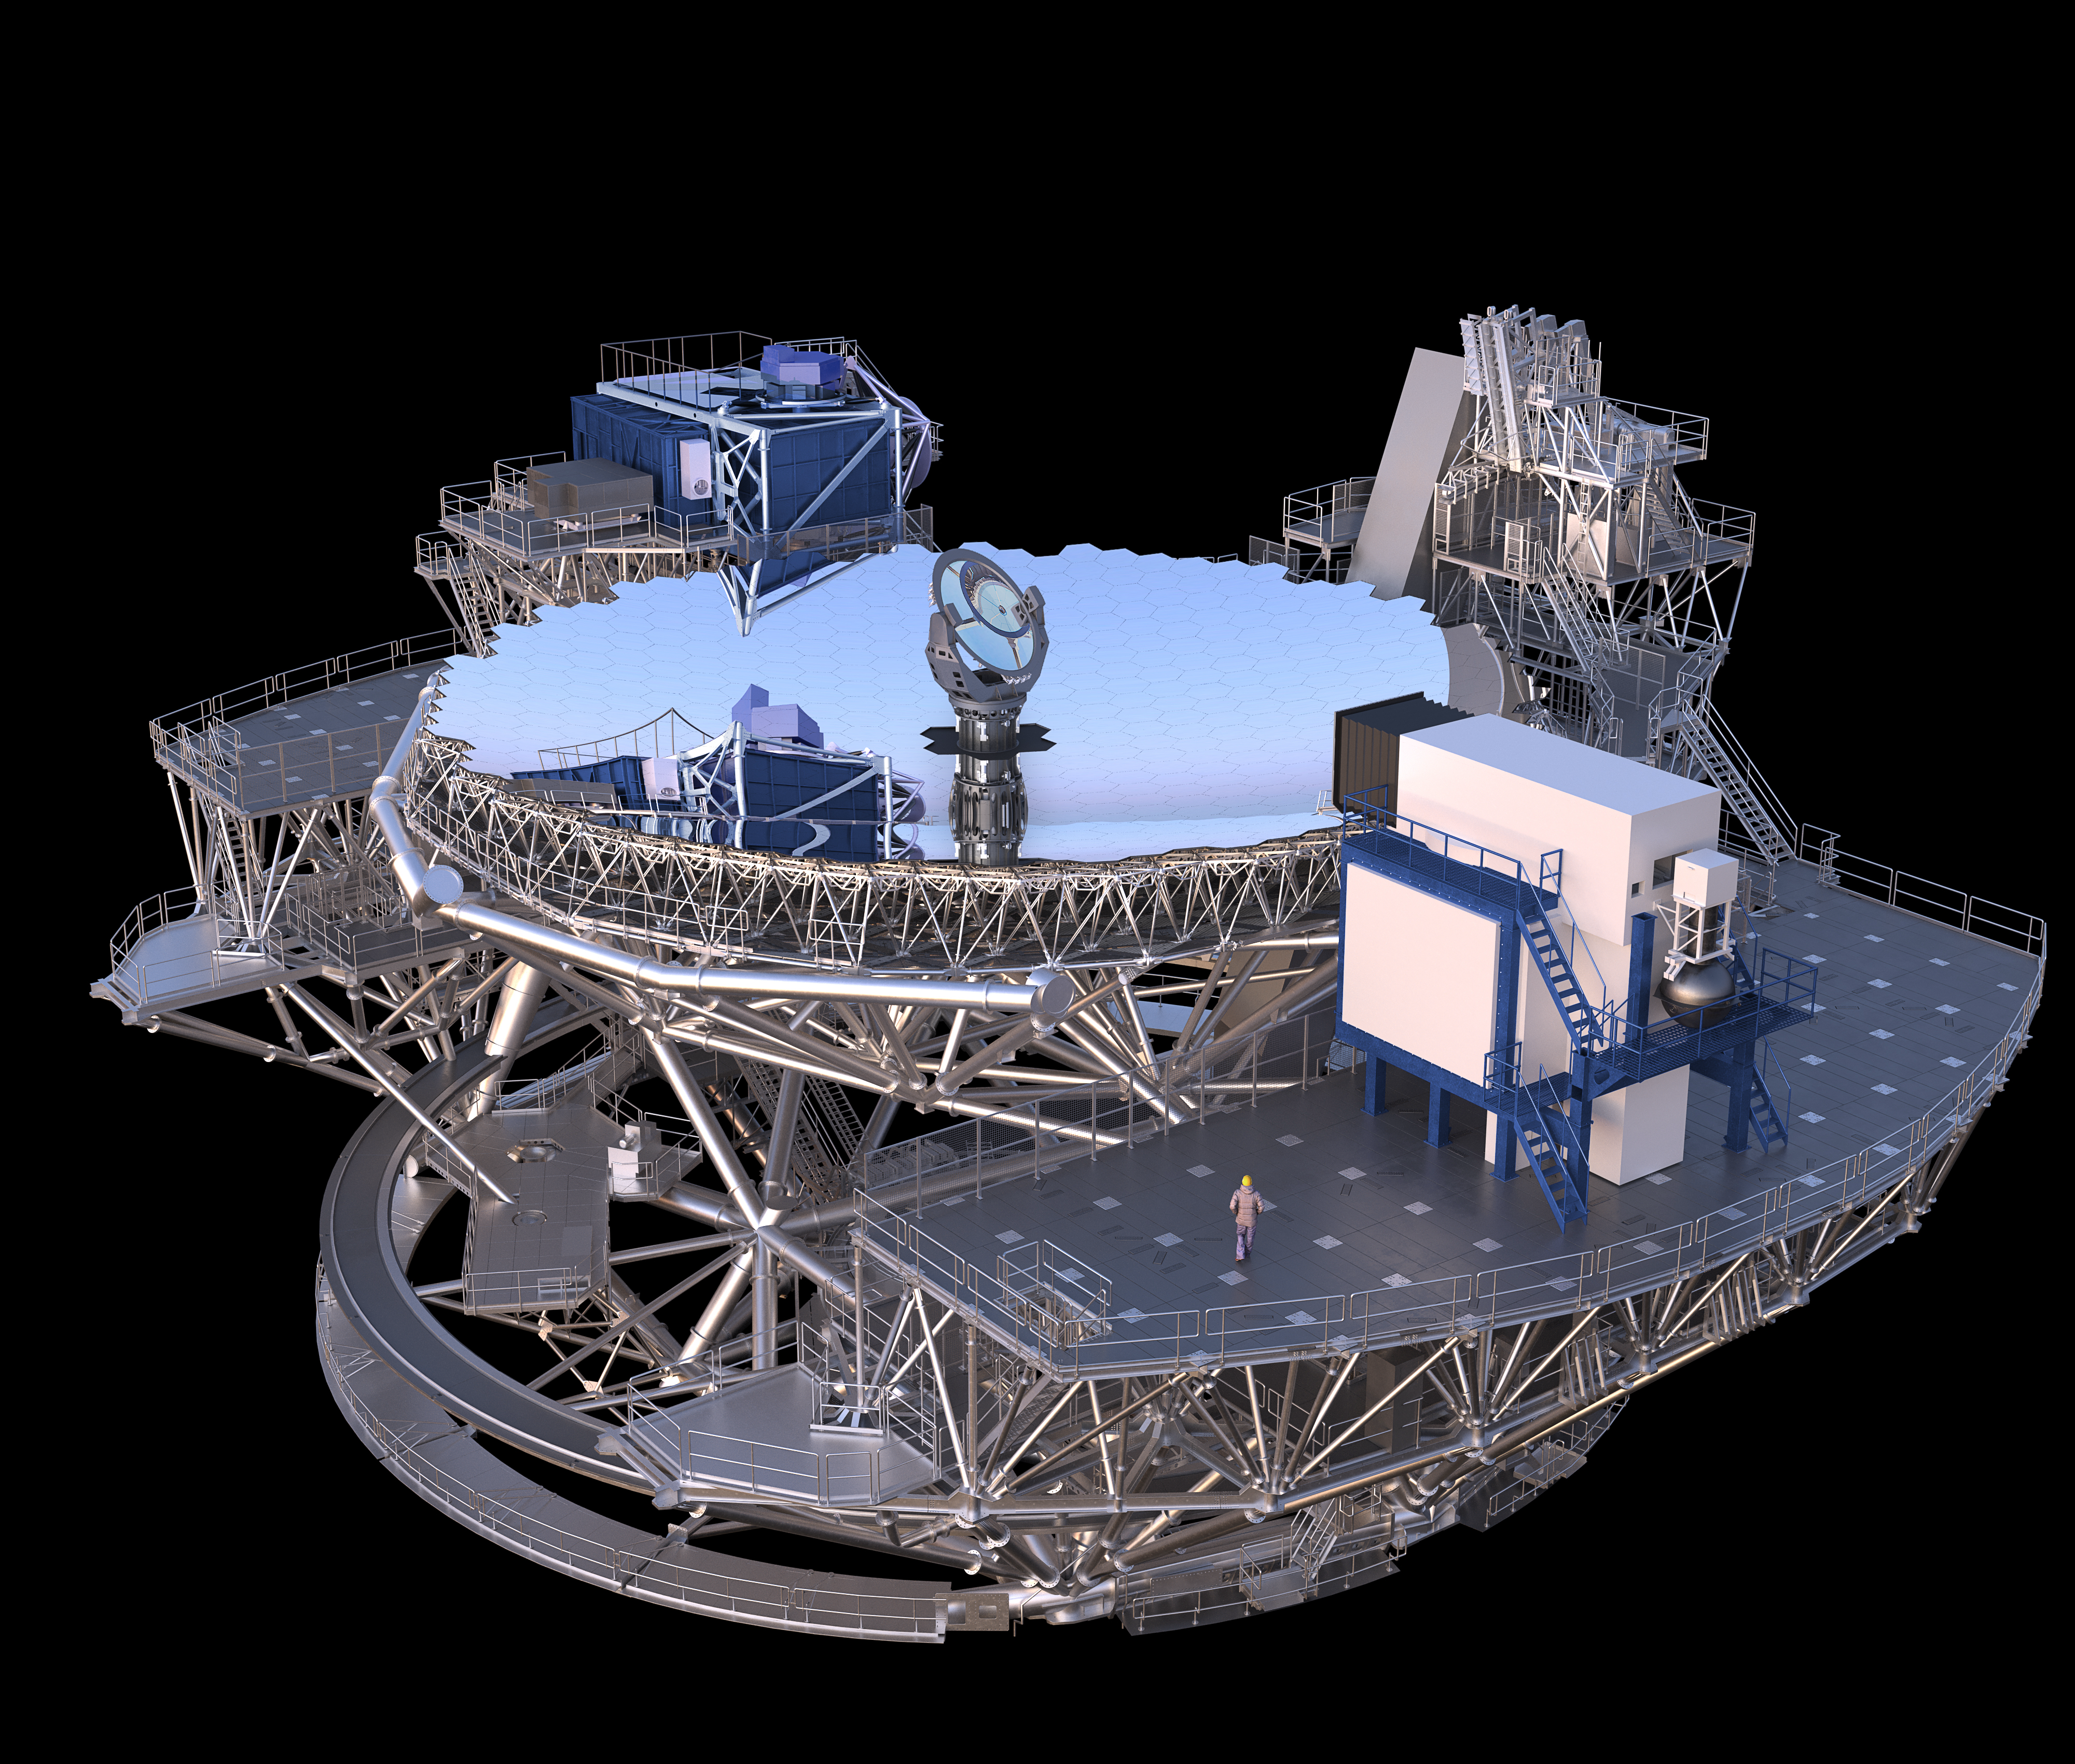

Thirty Meter Telescope Render

A 3D render of the Thirty Meter Telescope primary mirror.

Credit: TMT International Observatory